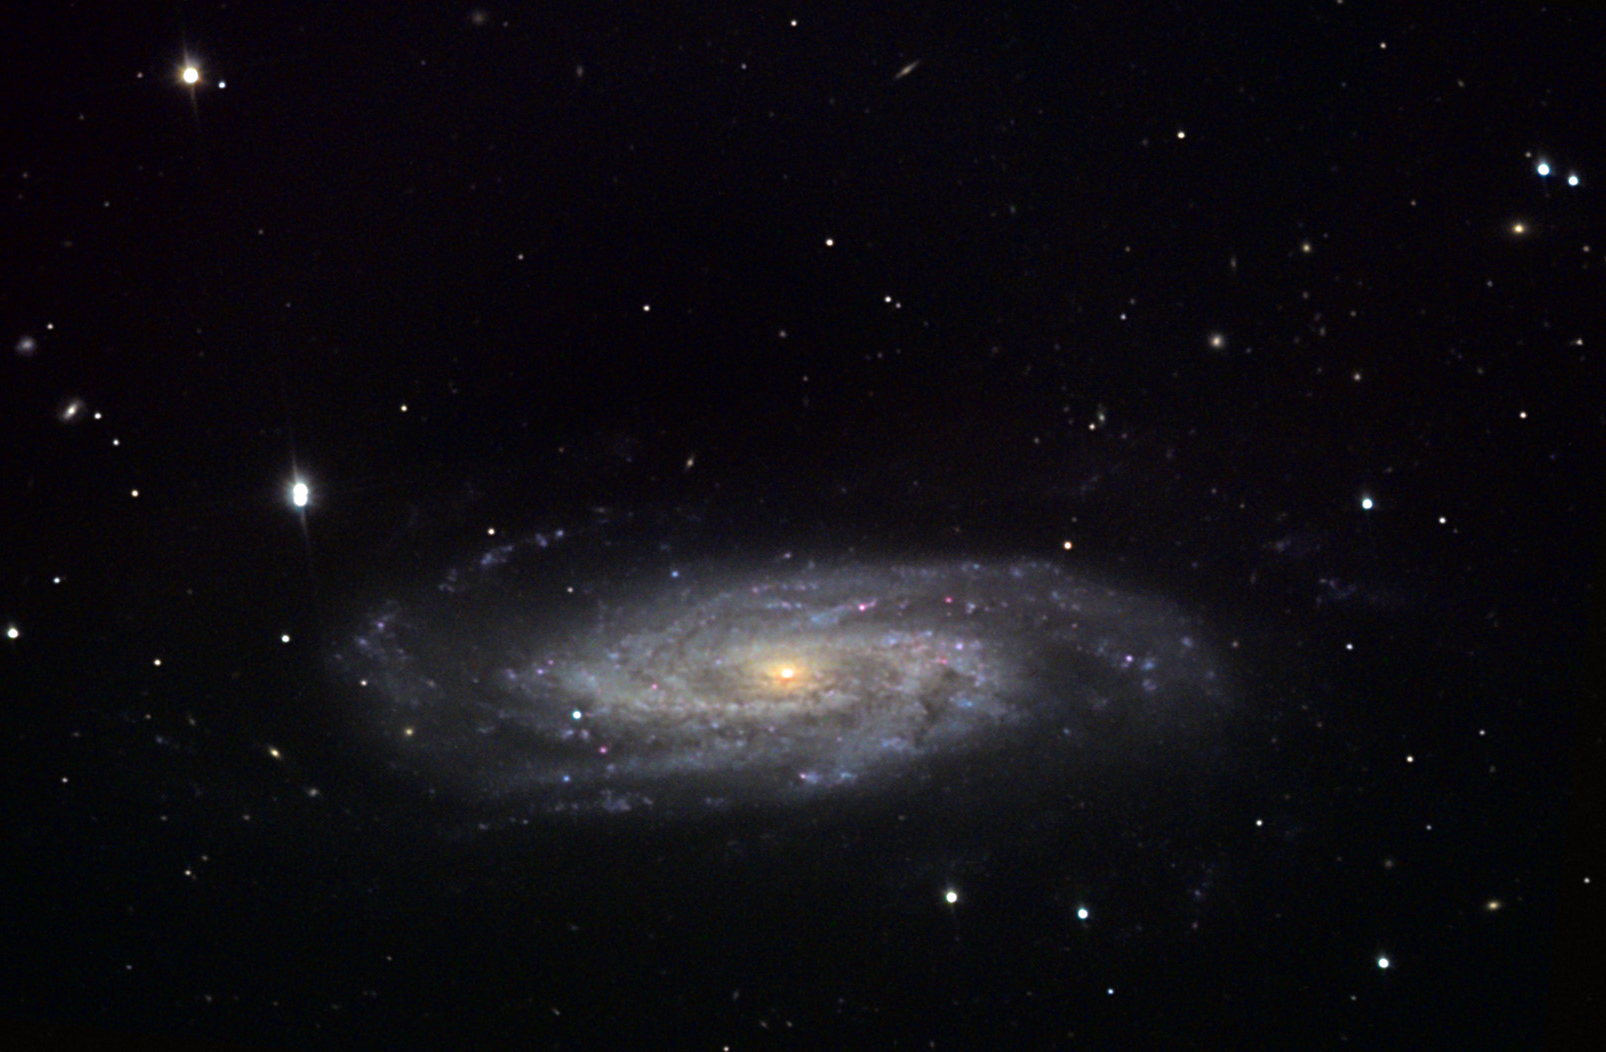

NGC 3198

This barred spiral galaxy is located in the constellation Ursa Major.

This image was taken as part of Advanced Observing Program (AOP) program at Kitt Peak Visitor Center during 2014.

Credit: KPNO/NOIRLab/NSF/AURA/John Vickery and Jim Matthes/Adam Block